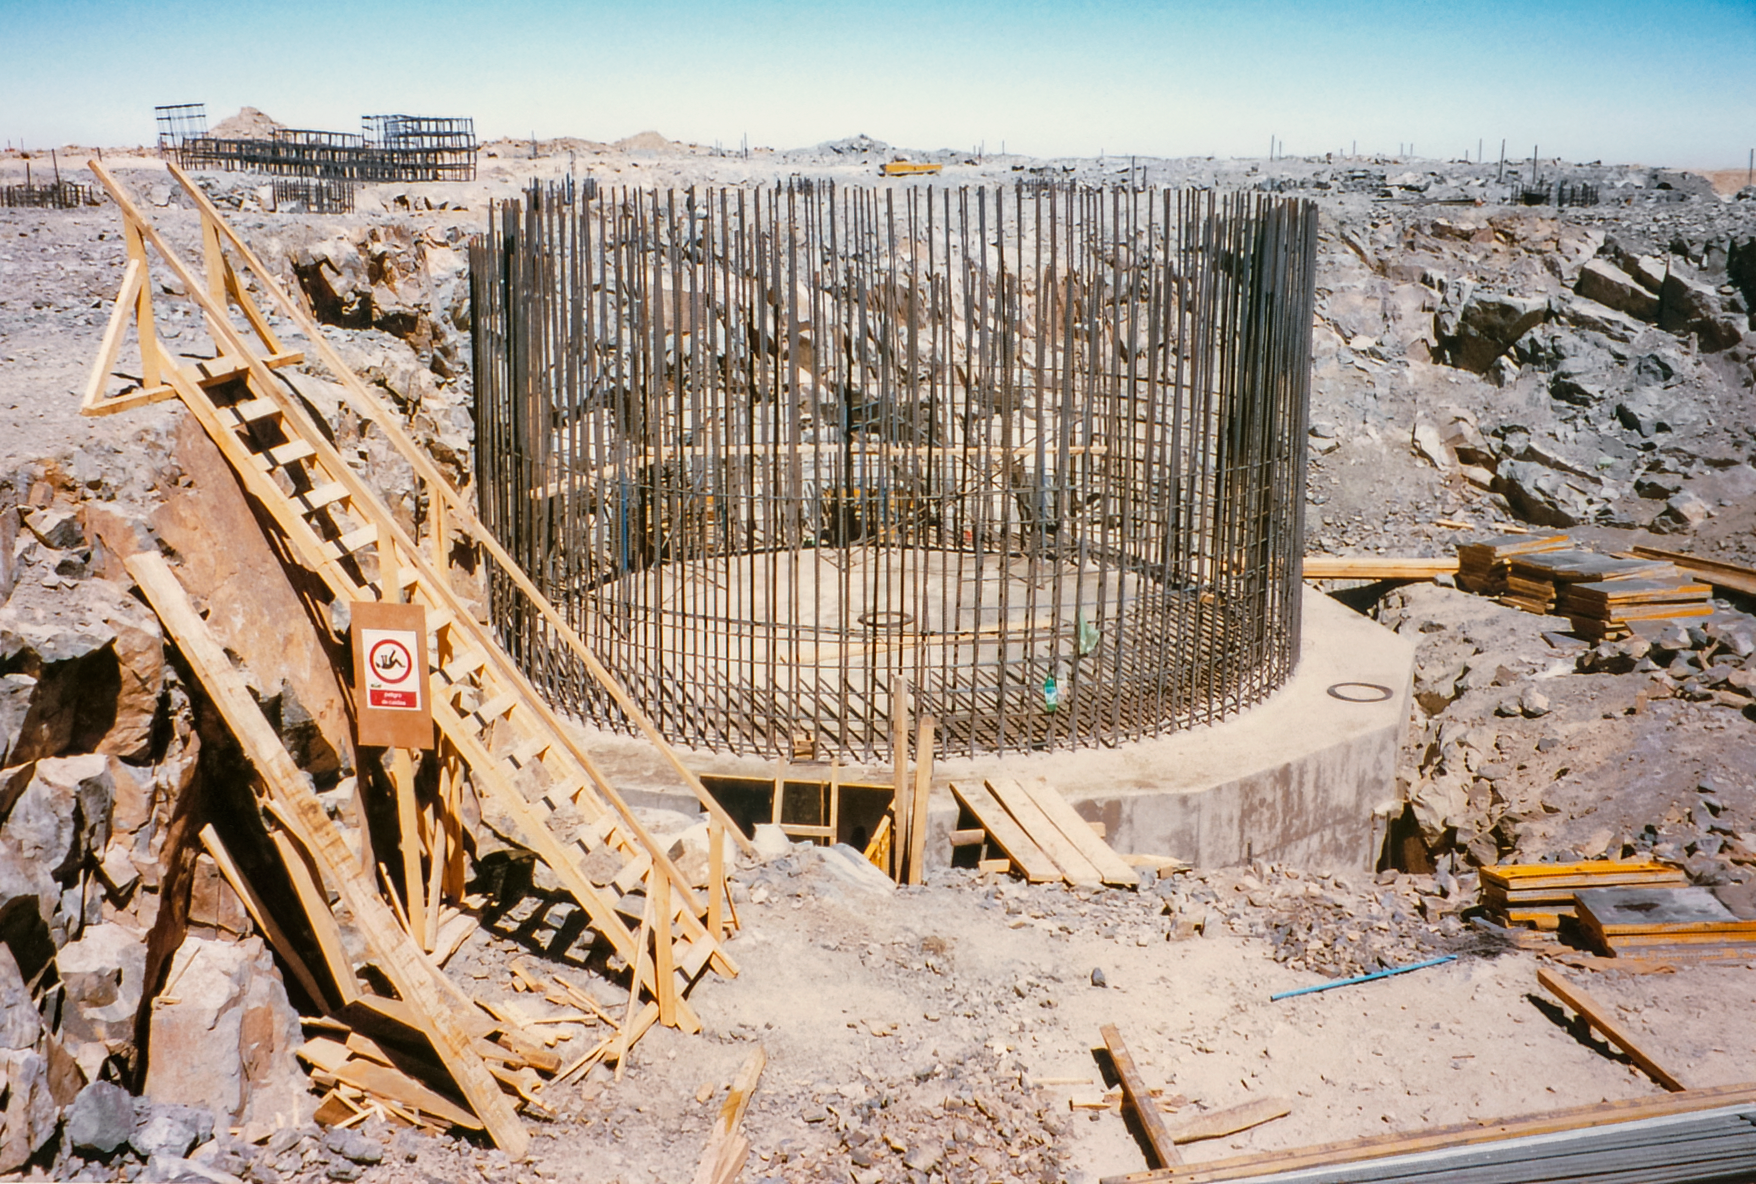

Gemini South Construction

Early construction of the Gemini South telescope in 1995 on Cerro Pachón.

Credit: International Gemini Observatory/NOIRLab/NSF/AURA